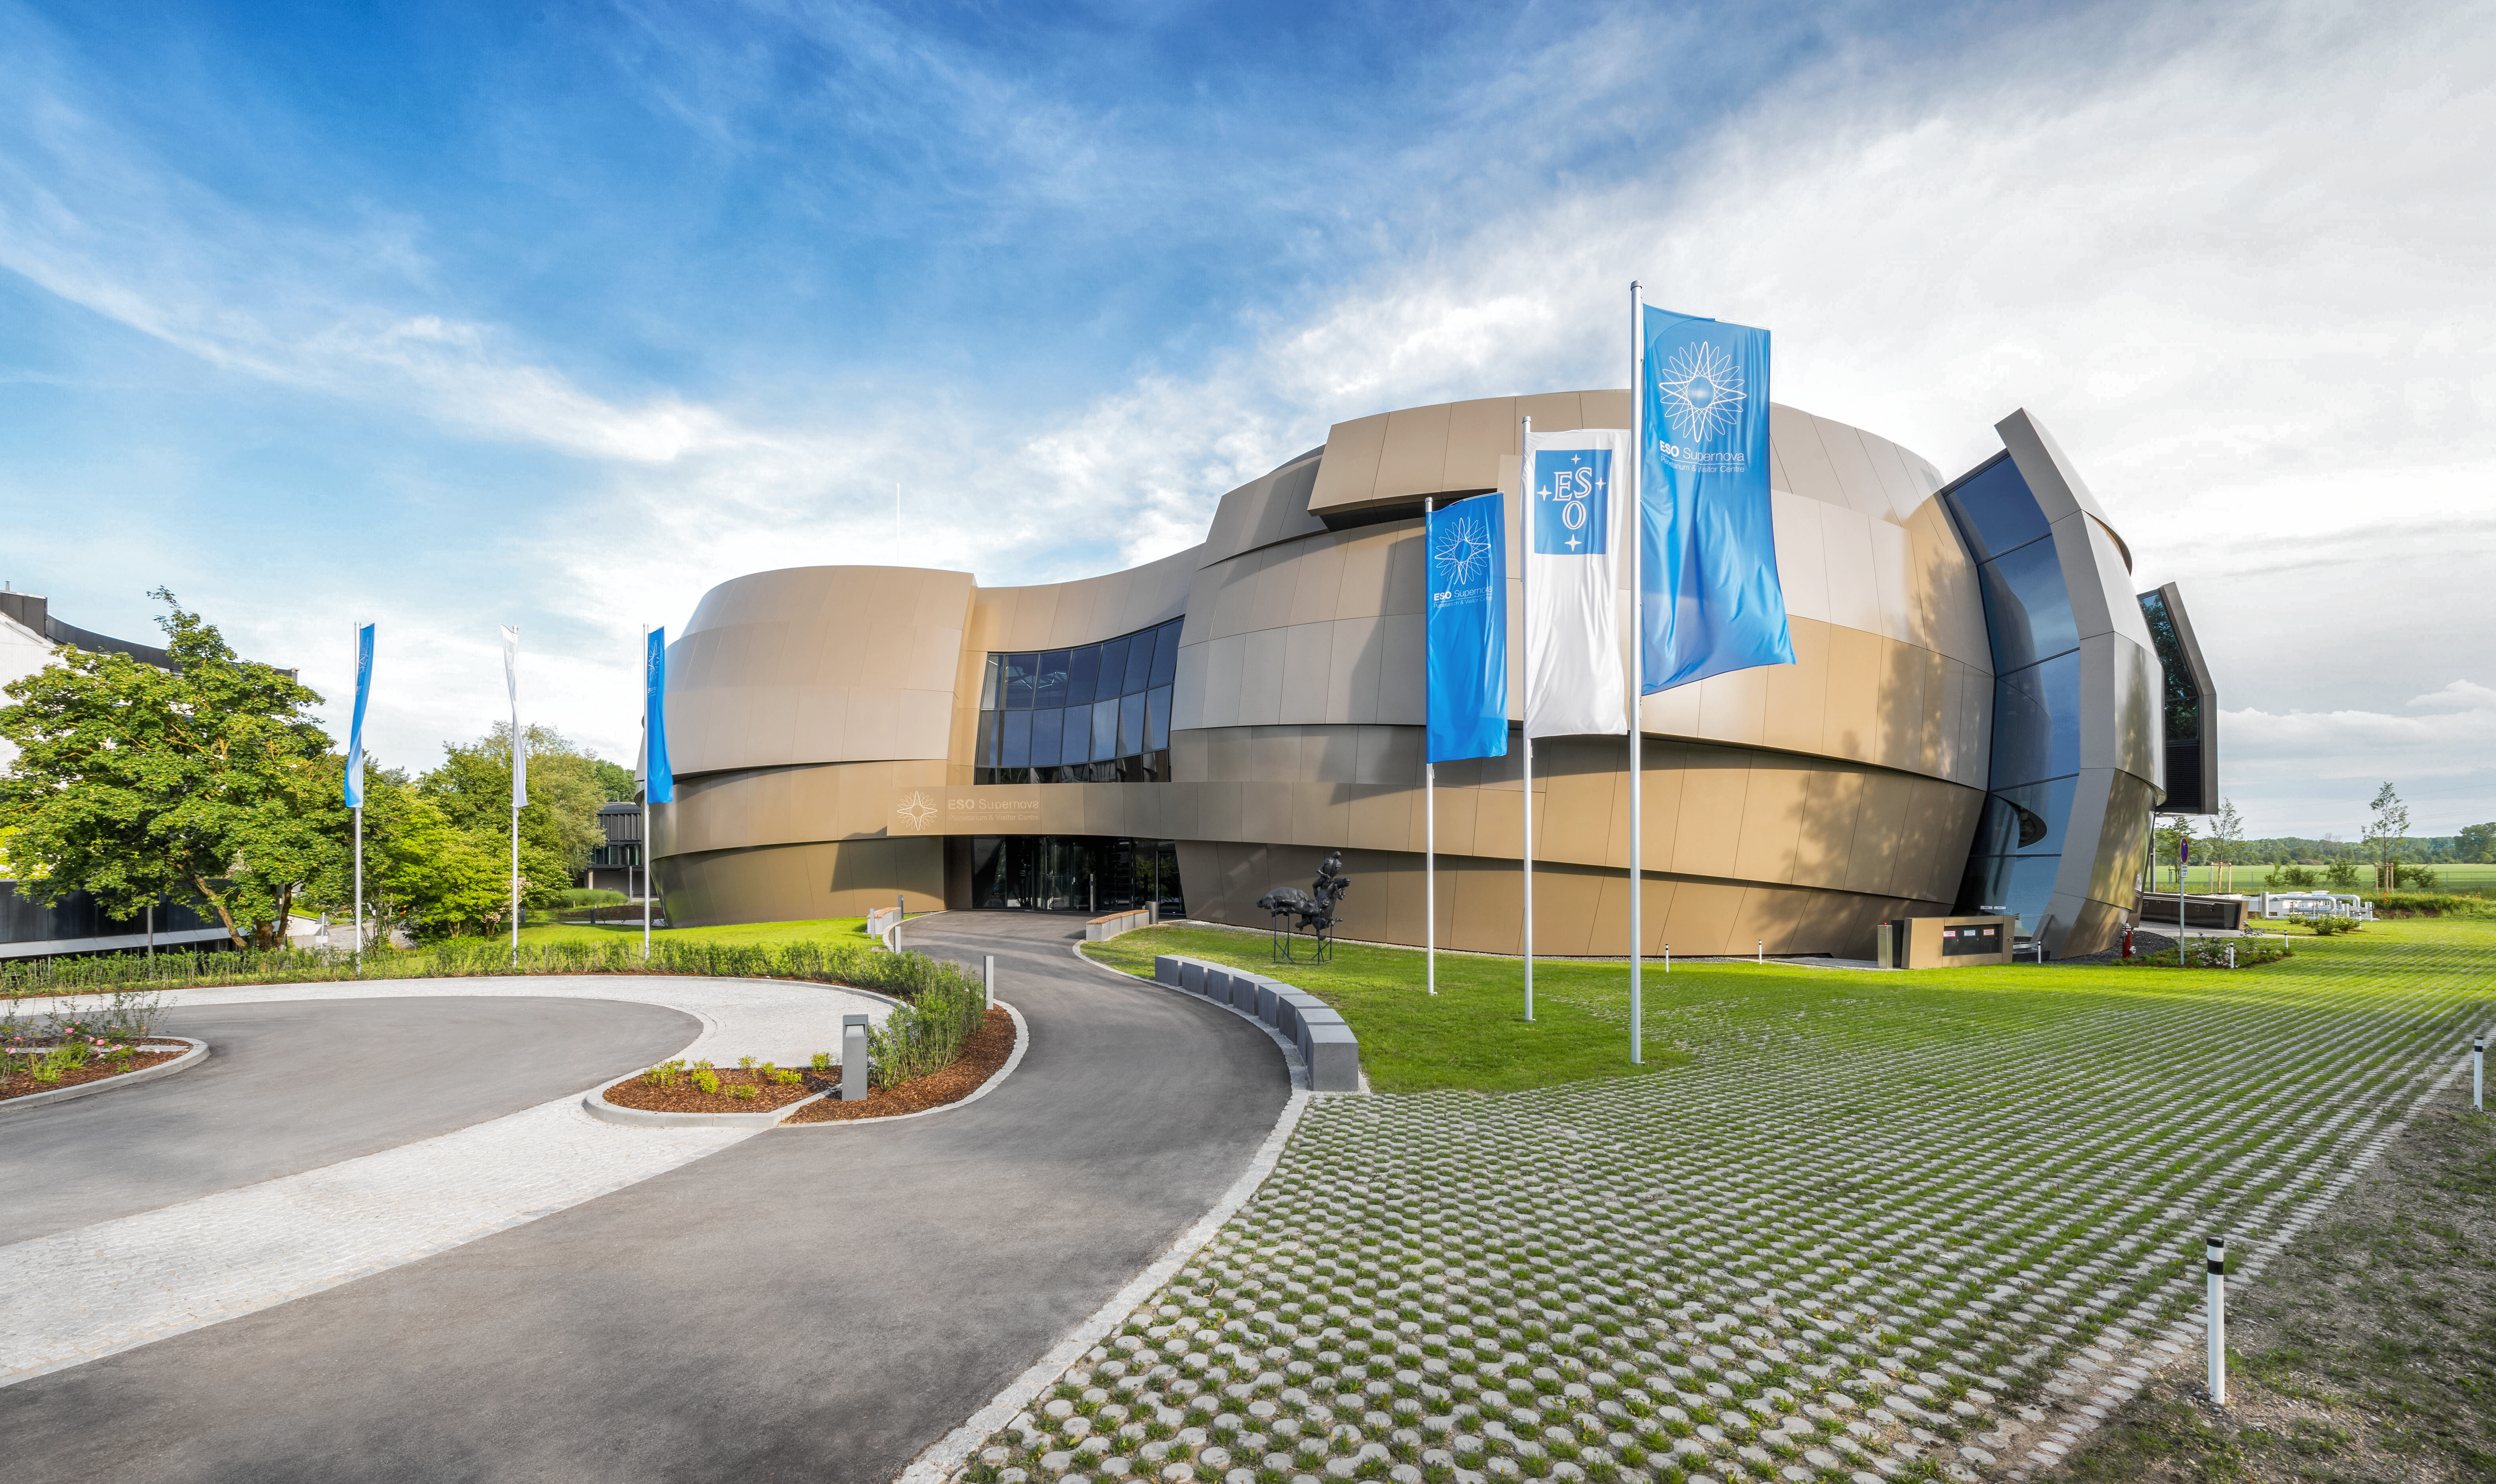

Path to the Supernova

This image shows the path towards the entrance of the ESO Supernova Planetarium & Visitor Centre. The centre is an educational facility dedicated to making astronomy accessible to the public, and contains an interactive astronomical exhibition covering an area of 2200 square metres.

Credit: Brillux, Sven Rahm Fotografie